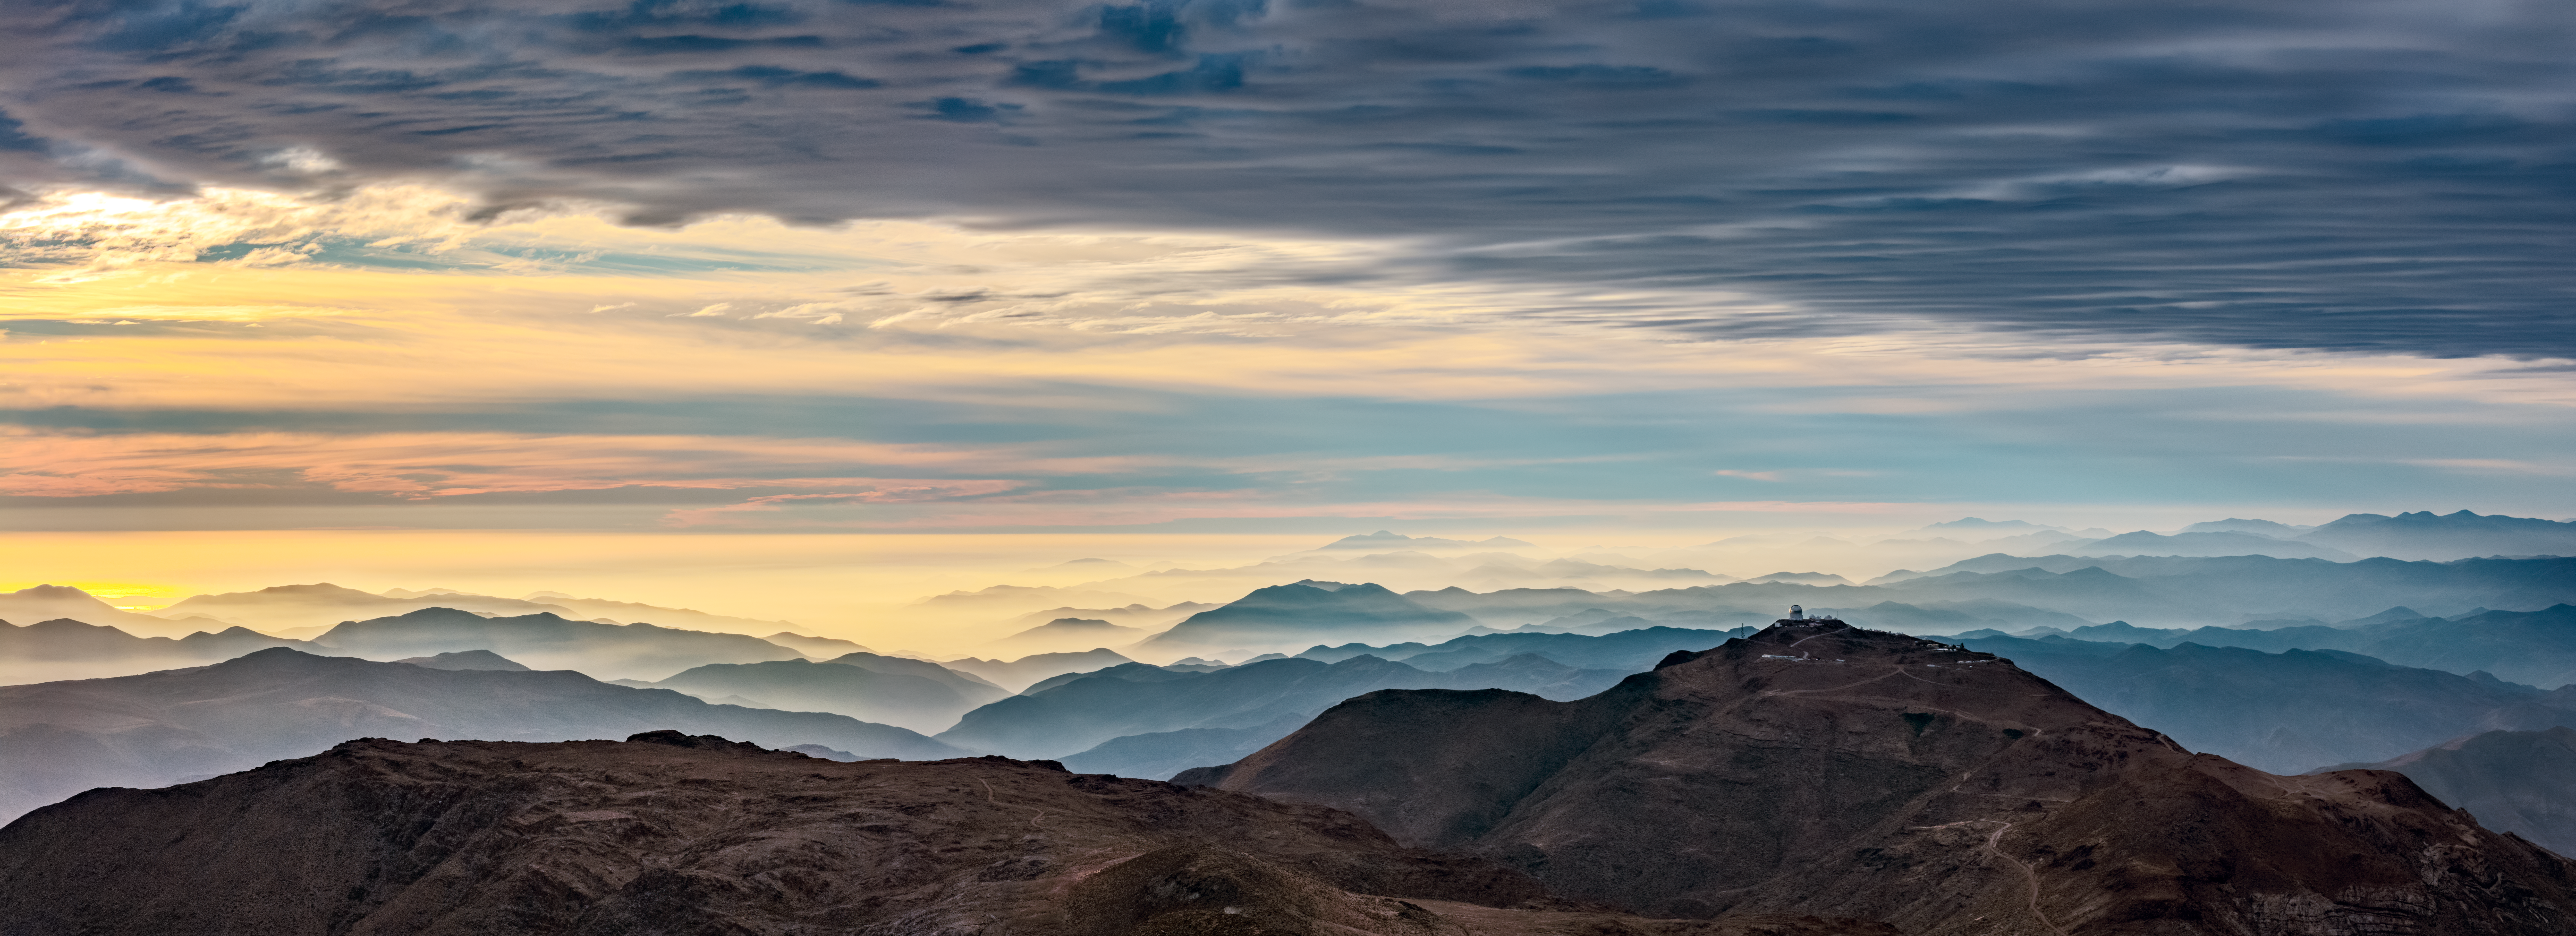

A Silhouette Hunts for Dark Energy

The silhouette of the Víctor M. Blanco 4-meter Telescope appears as just a speck in this panoramic sunset image of Cerro Tololo, home to the U.S. National Science Foundation Cerro Tololo Inter-American Observatory (CTIO), a Program of NSF NOIRLab. CTIO is a collection of telescopes and instruments located on the Cerro Tololo and Cerro Pachón mountains in Chile. CTIO and the Blanco Telescope are located at an altitude of approximately 2200 meters (7200 feet).

The Blanco Telescope is used to carry out the Dark Energy Survey (DES), a project supported in part by the U.S. Department of Energy (DOE) Office of Science. The goal of DES is to map galaxies, detect supernovae, and find patterns of cosmic structure that will reveal the nature of dark energy, a mysterious influence thought to be driving the accelerated expansion of the Universe. Astronomers believe around 70% of the Universe may exist in the form of dark energy. Blanco searches for it using the Dark Energy Camera (DECam), which has a lens that measures nearly a meter (3.3 feet) across.

The photo was taken from the nearby Cerro Pachón, home to: NSF–DOE Vera C. Rubin Observatory, jointly funded by the U.S. National Science Foundation (NSF) and the U.S. DOE Office of Science; Gemini South, one half of the International Gemini Observatory, operated by NSF NOIRLab; and the SOAR Telescope.

Credit: CTIO/NOIRLab/NSF/AURA/O. Bonin/SLAC National Accelerator Laboratory